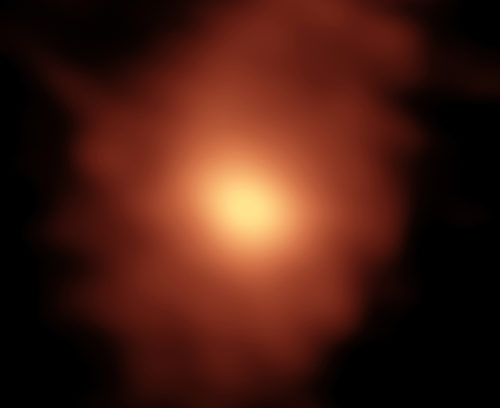

Organic molecules

The emission from organic molecules in the atmosphere of comet ISON as observed with ALMA.

Credit: B. Saxton (NRAO/AUI/NSF); M. Cordiner, NASA, et al